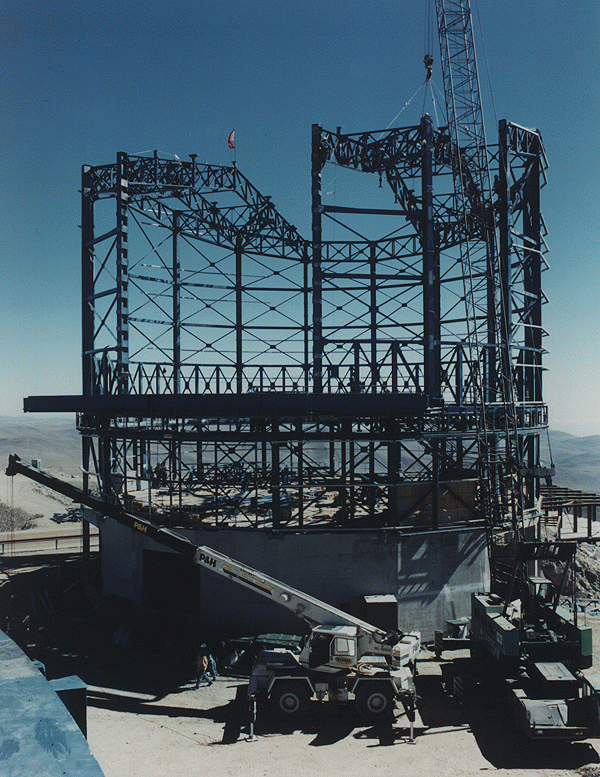

Enclosure for VLT Unit Telescope 1

This photo was obtained on 15 January 1996 and shows the progression of the work on the enclosure for VLT Unit Telescope no. 1 on Cerro Paranal. It was made at the moment when the second half of the roof structure was put into place.

Credit: ESO